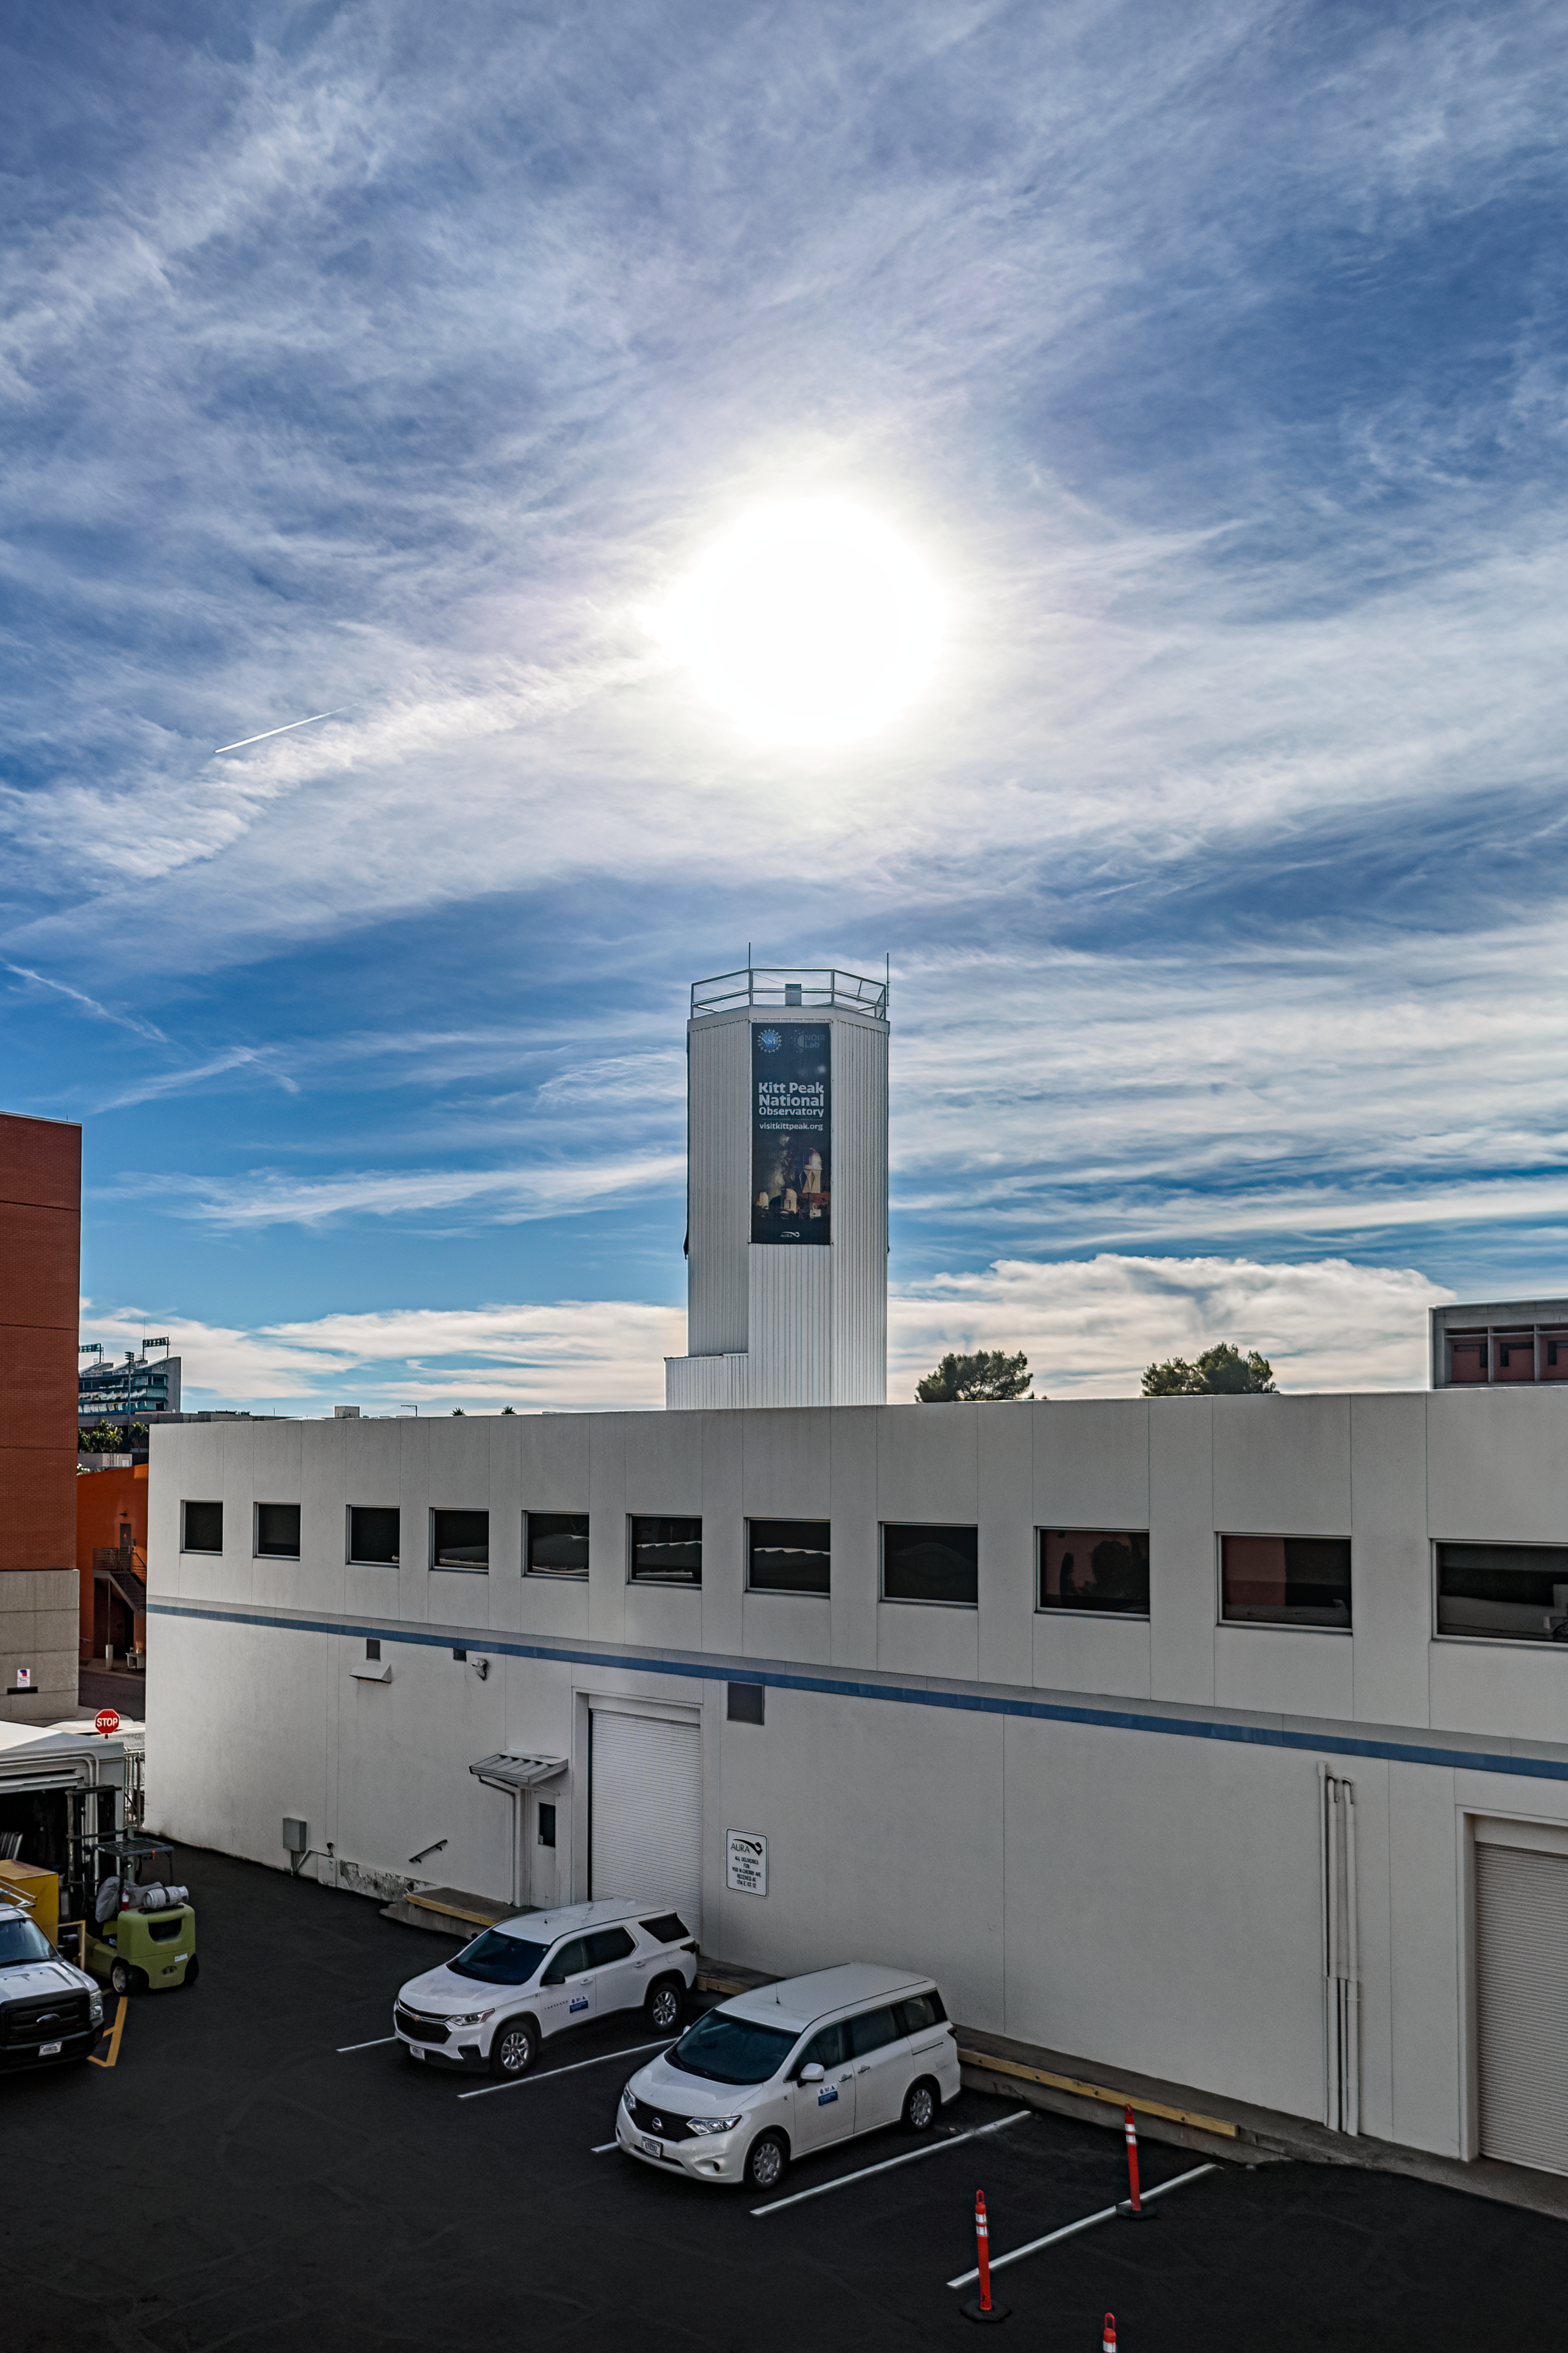

NOIRLab HQ Optical Test Tower

The Optical Test Tower above one of the parking lots at NOIRLab Headquarters in Tucson, Arizona.

Credit: NOIRLab/NSF/AURA/P. Horálek